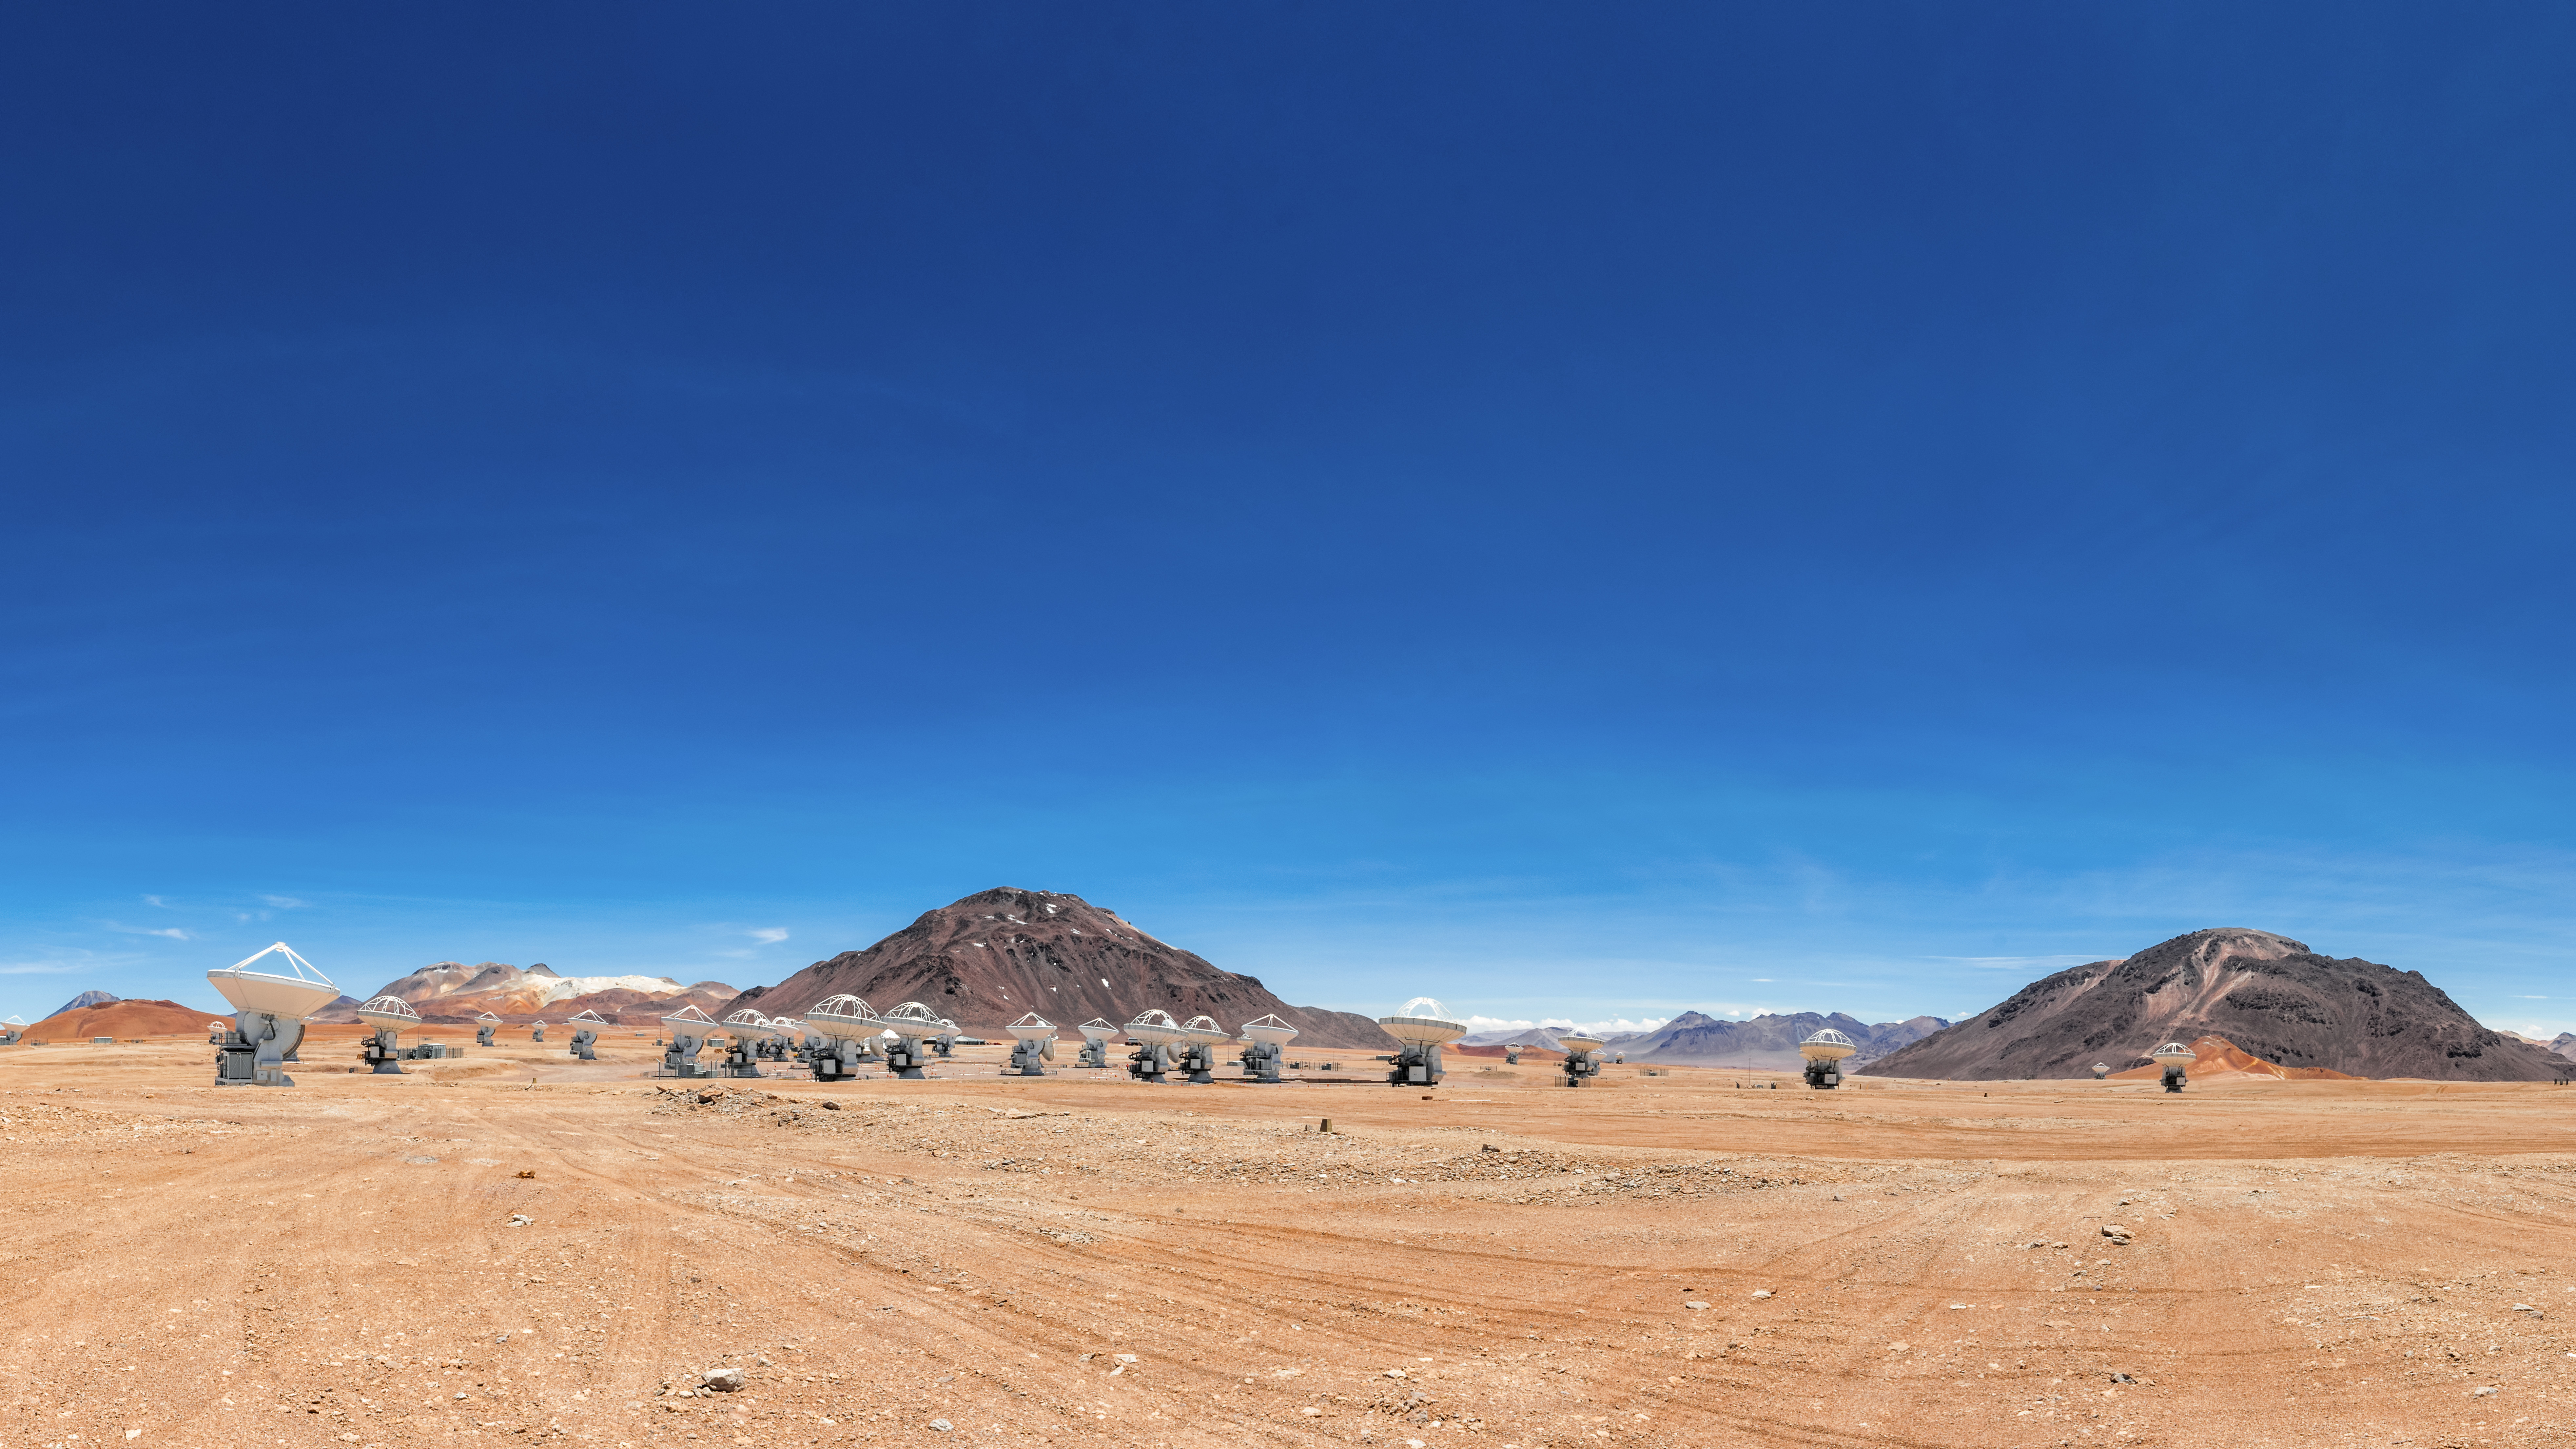

Close encounters of the telescope kind

The antennas of ALMA are seen here moved into closer proximity to each other in a setup known as the Compact Array. The Chajnantor Plateau in northern Chile is the home to these impressive telescopes.

Credit: Sergio Otárola - ALMA (ESO/NAOJ/NRAO)